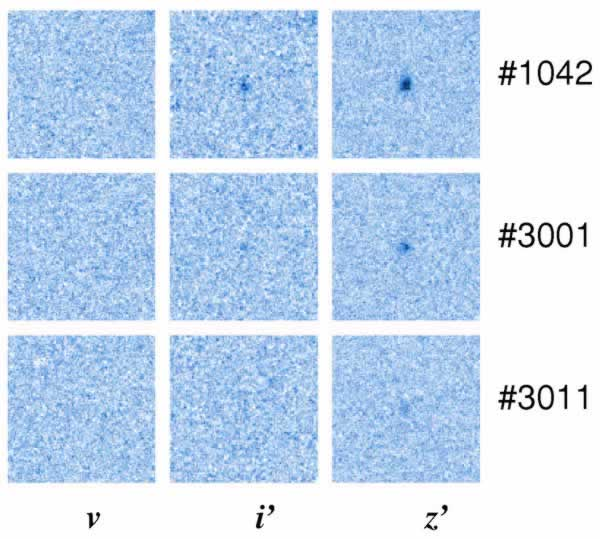

Stamp images of the high-redshift galaxies discovered by the GLARE team

Stamp images (3 arcsec on a side) of the high-redshift galaxies discovered by the GLARE team. The set of v, i' and z' images illustrates the drop-out technique. GLARE #1042 (z = 5.83) was already known; GLARE #3001 (z = 5.79) and GLARE #3011 (z = 5. 94) is the faintest Ly-alpha galaxy ever detected.

Credit: International Gemini Observatory/NOIRLab/NSF/AURA